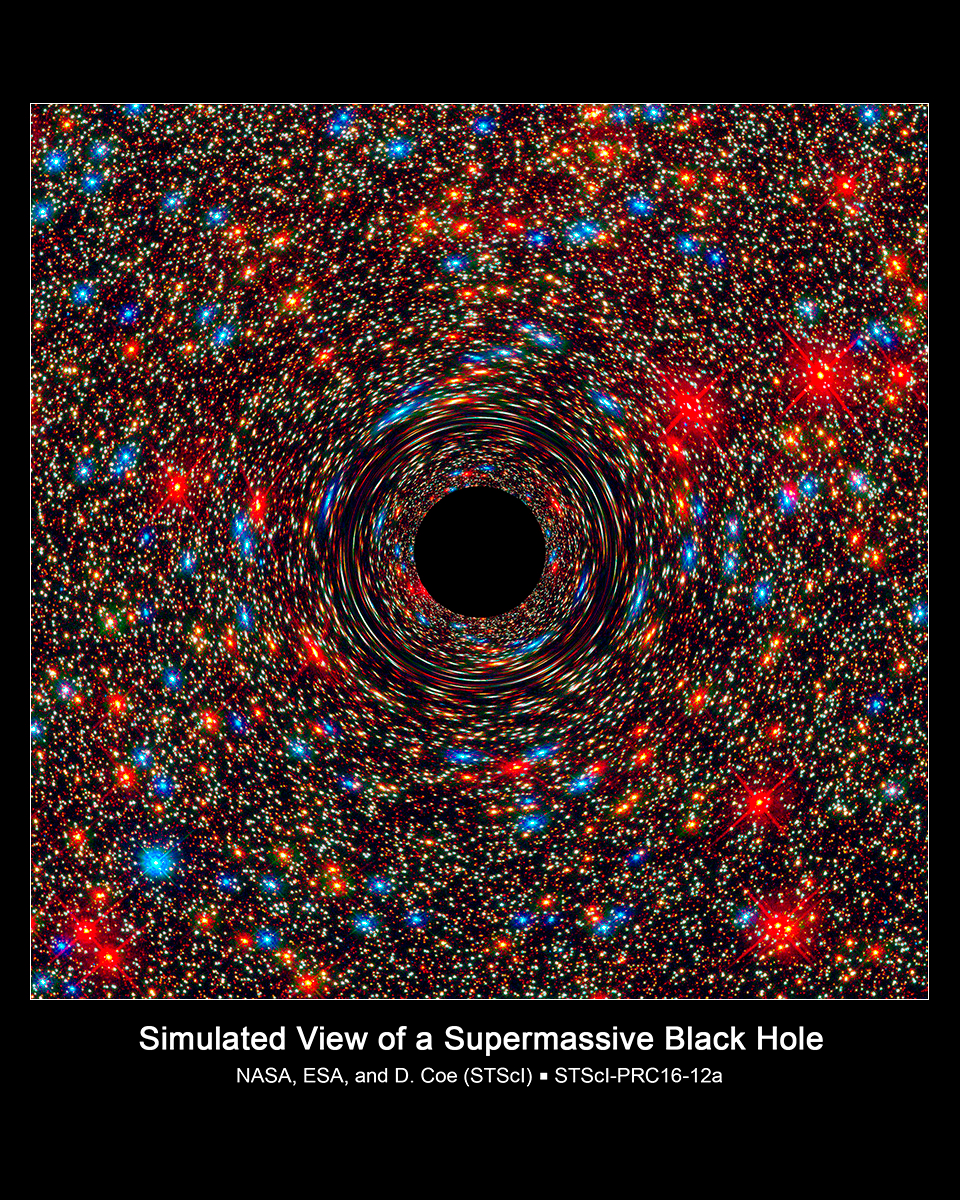

Lonely Black Hole Relic Shines Light on Young Universe

This computer-simulated image shows a supermassive black hole at the core of a galaxy. The black region in the center represents the black hole's event horizon, where no light can escape the massive object's gravitational grip. The black hole's powerful gravity distorts space around it like a funhouse mirror. Light from background stars is stretched and smeared as the stars skim by the black hole.

Credit: Simulation Credit: NASA, ESA, and D. Coe, J. Anderson, and R. van der Marel (Space Telescope Science Institute) Acknowledgment for Omega Centauri Image: NASA, ESA, and the Hubble SM4 ERO Team Science Credit: NASA, ESA, C.-P. Ma (University of California, Berkeley) and J. Thomas (Max Planck-Institute for Extraterrestrial Physics, Garching, Germany)